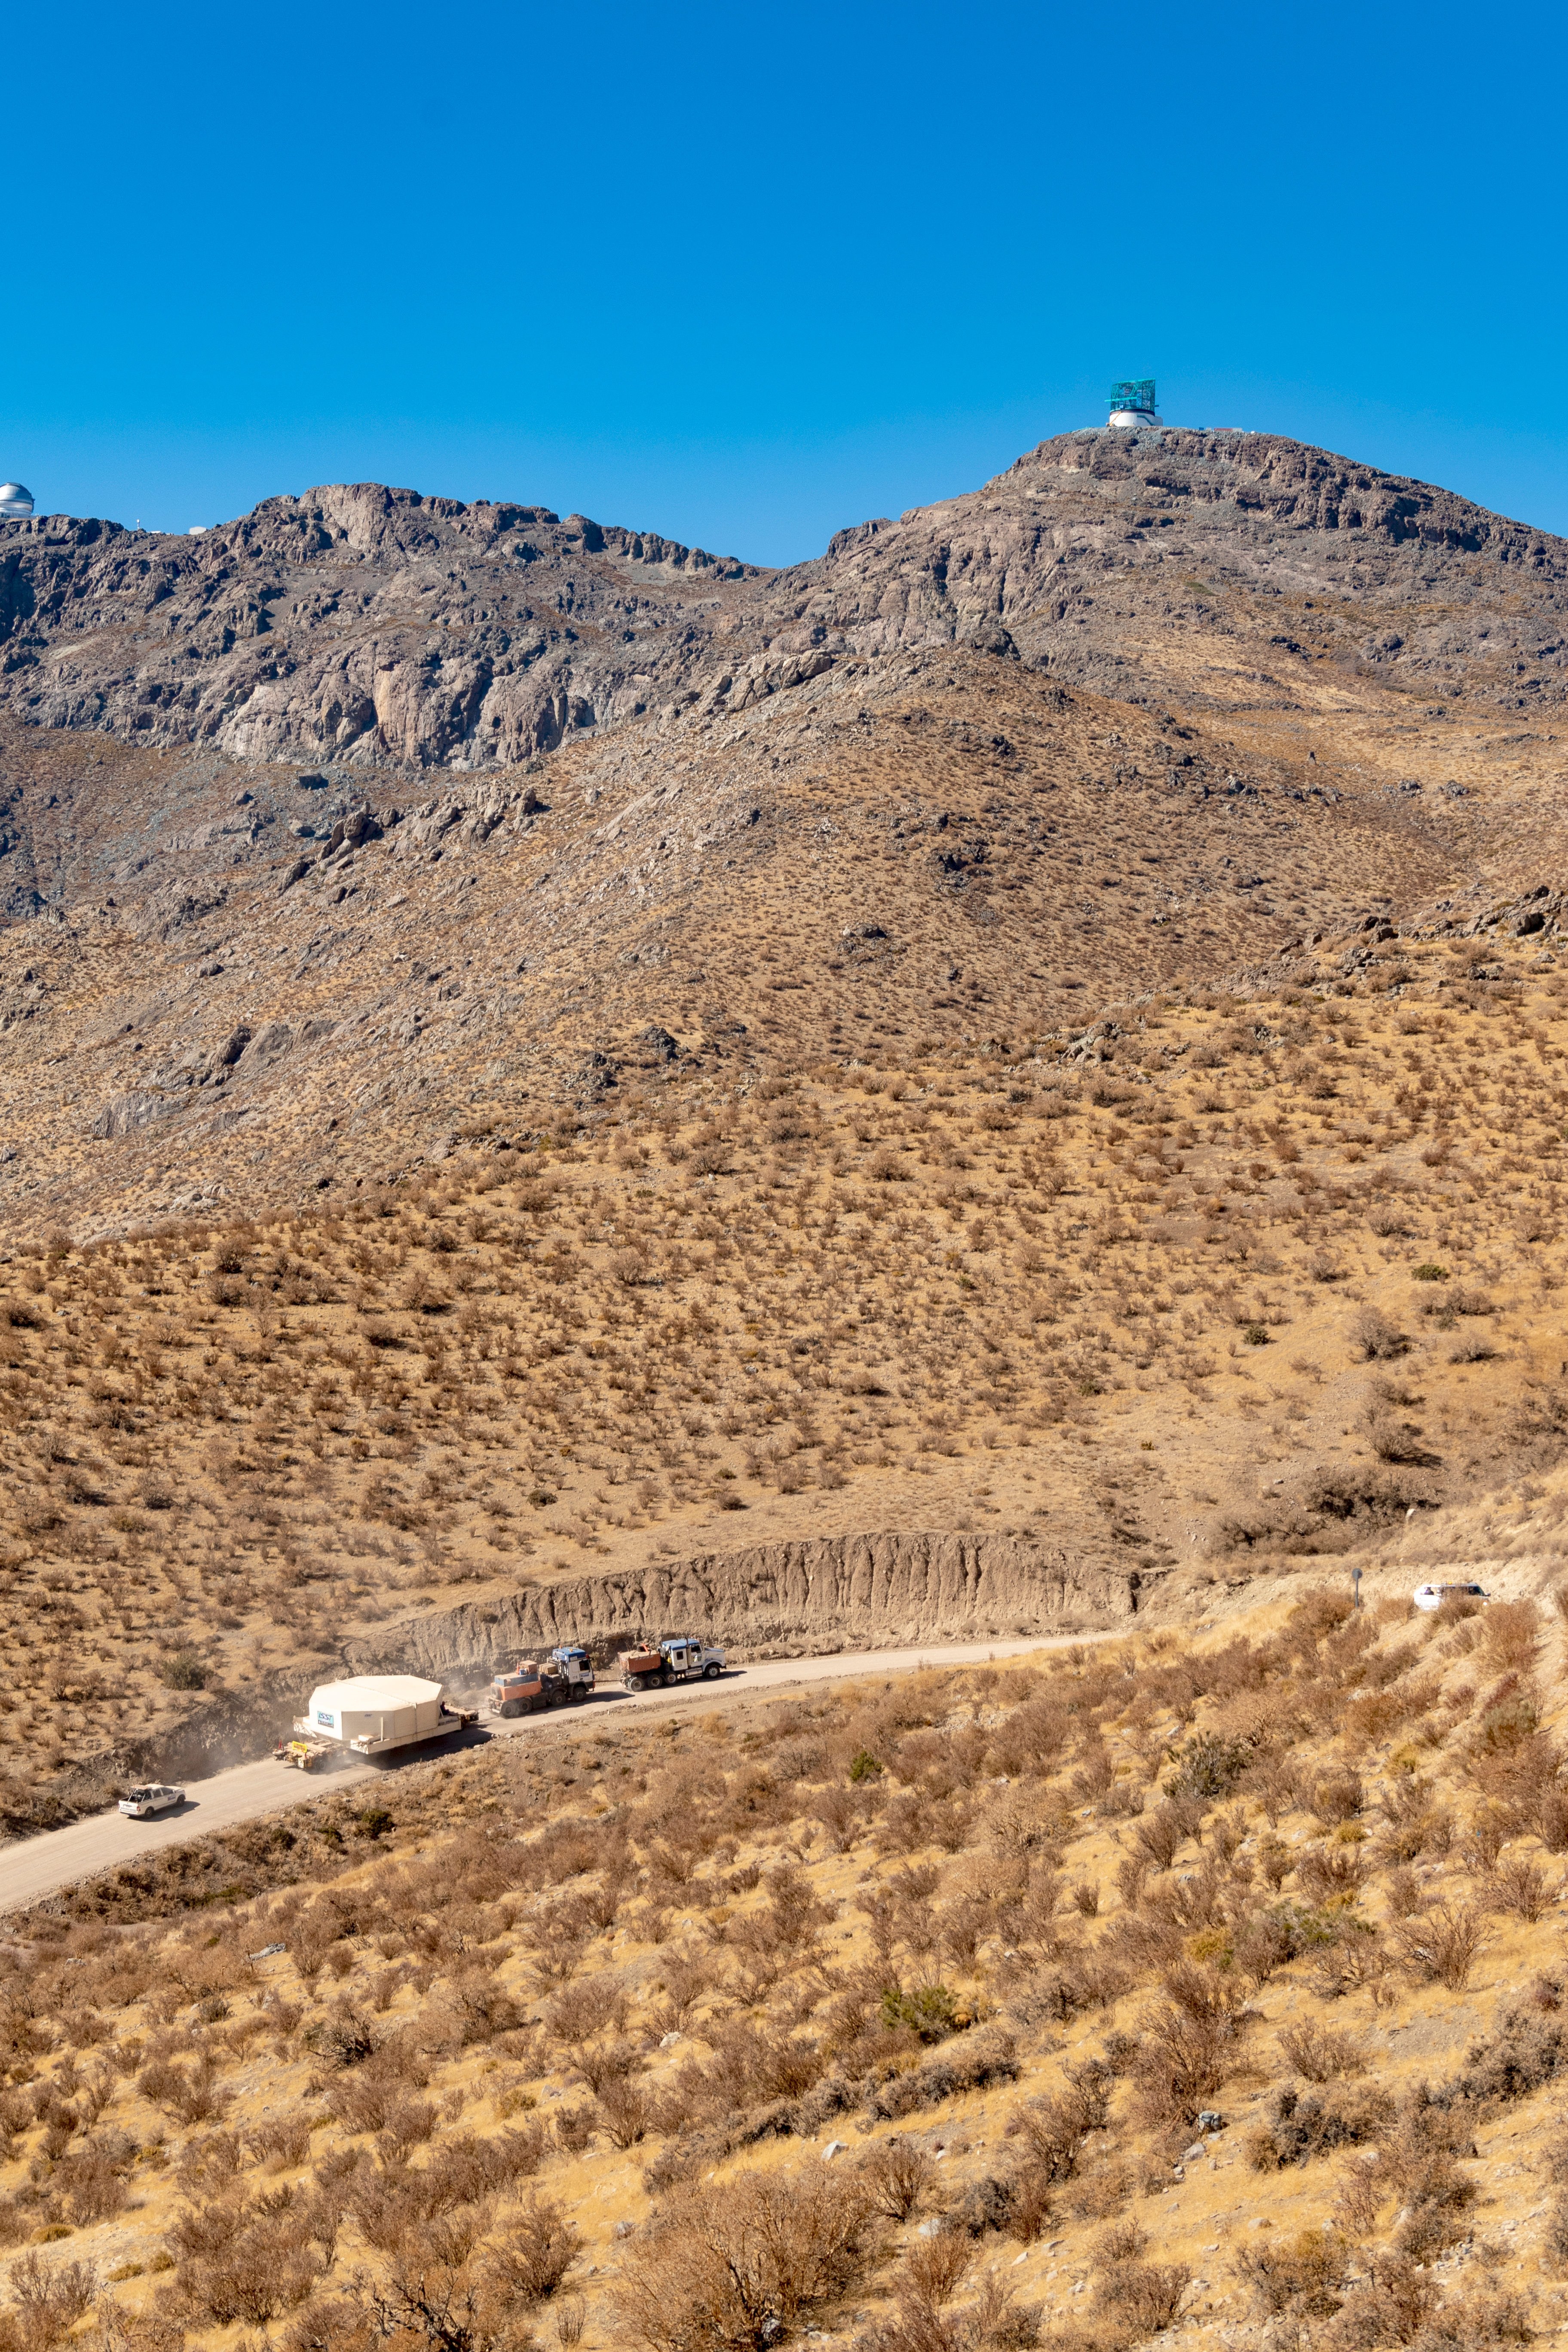

M1M3 Transported to the Summit

The LSST Primary/Tertiary Mirror (M1M3) arrived in the port of Coquimbo on May 7, and was transported to the LSST summit facility building over the next several days. It arrived on the summit on May 11, 2019.

Credit: Rubin Observatory/NSF/AURA